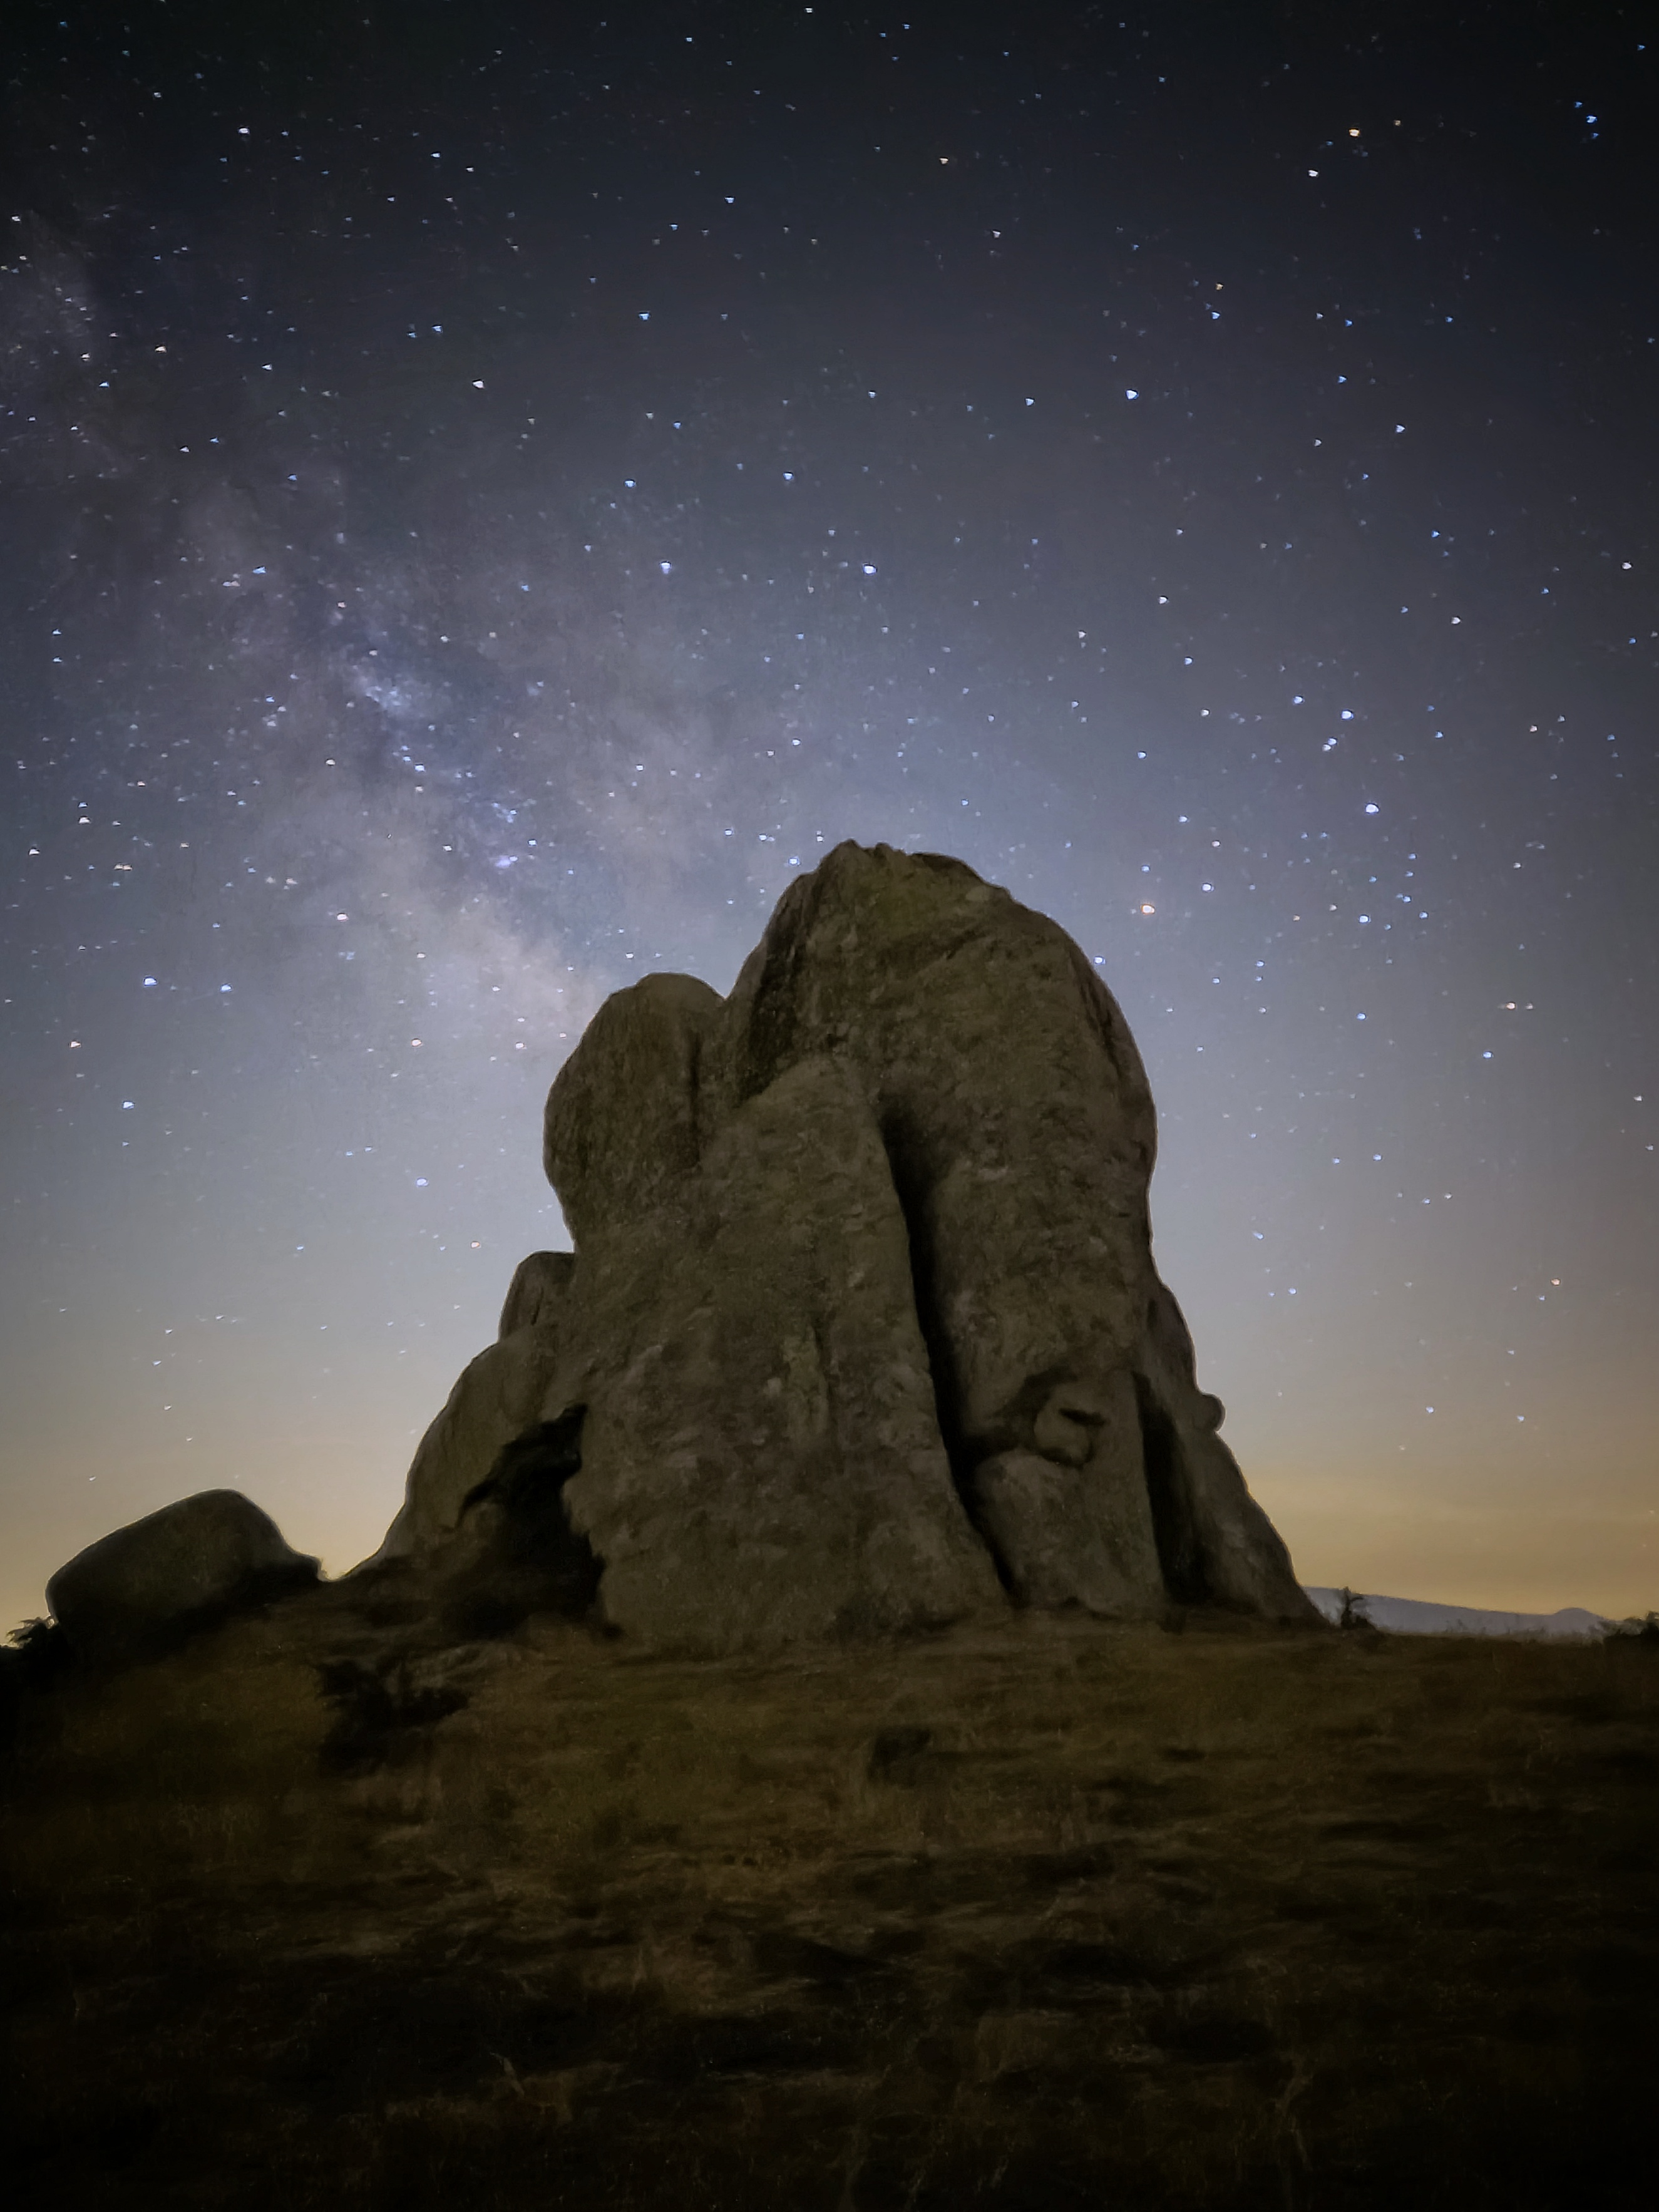

The Milky Way in the Smart World

Photographer: Biagio Meli
Country: Italy

In this tranquil image, taken in July 2022 in the darkness of Sicily’s Nebrodi Park, the grandeur of the Milky Way stretches above the natural megaliths of the Argimusco plateau, akin to a Sicilian Stonehenge. This celestial tapestry displays a multitude of astronomical sights: the constellations of Sagittarius (towards the bottom left of the image) and Scorpius (partly obscured by the megalith), the Lagoon Nebula (the pinkish region in the top left of the megalith), and the small Sagittarius Cloud (the fuzzy region in the top left of the Lagoon Nebula). Remarkably, the photo was taken with a smartphone, and serves as a testament to the wonders that lay hidden in the night, accessible to those who venture away from the glare of city lights into the serene embrace of unspoiled darkness. It is one of six winners in the category of Still images taken exclusively with smartphones/mobile devices.

Also see image in Zenodo: https://doi.org/10.5281/zenodo.10357946

Credit: Biagio Meli/IAU OAE (CC BY 4.0)